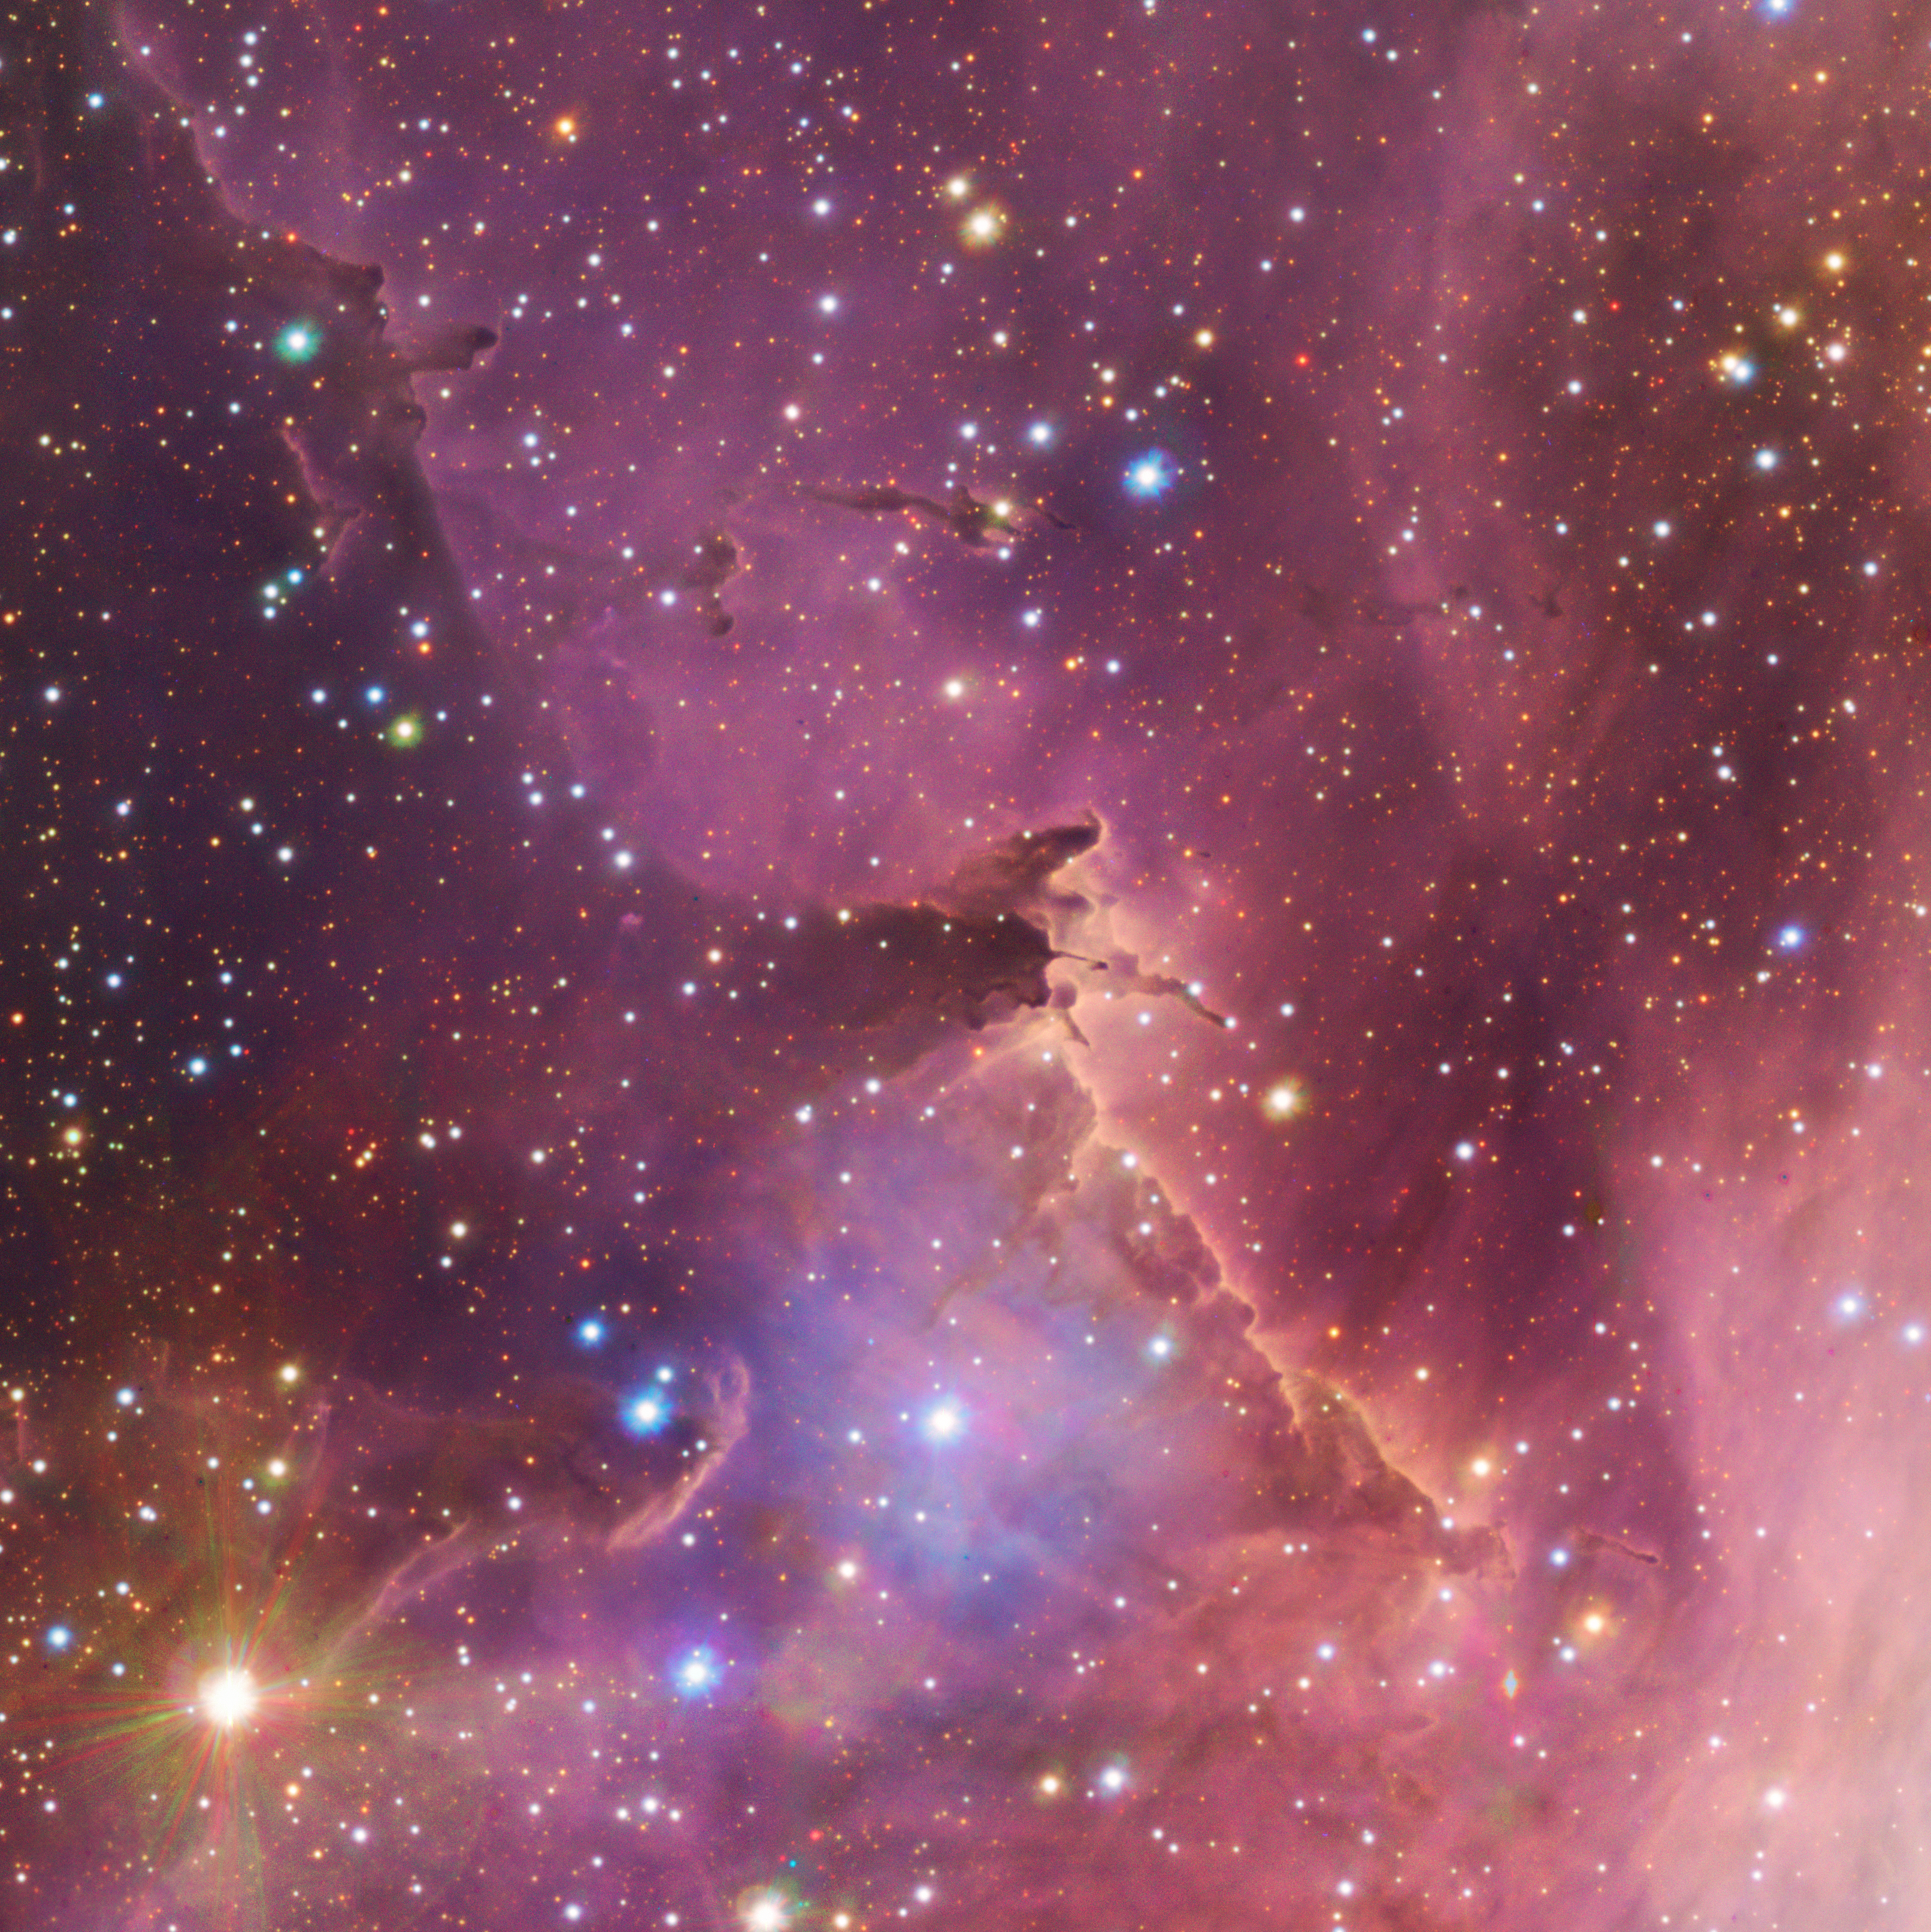

Lost in a giant stellar nursery

Do you feel lost looking at this Picture of the Week? Exploring the gas cloud known as IC2948 means finding your way across countless nascent stars born in this enormous stellar nursery. And yet, this is just a snippet of a much larger object: the Running Chicken Nebula. This nebula spans an area on the night sky close to 25 full moons, and yet, the area you see here is not even a third of a full moon. Obtaining such a detailed snippet of the nebula was possible thanks to a 1.5-billion-pixel image taken by the VLT Survey Telescope (VST), hosted and operated by ESO.

Located in the constellation of the Centaur (Centaurus), the Running Chicken Nebula is a labyrinth of gas, dust and young stars whose highly intense radiation erodes away the surrounding material. The gas cloud IC2948 is the brightest region of the nebula. Here, we find creeping dark clouds, shaped like open hands about to grab their surrounding blooming stars.

First discovered more than a century ago, this gas cloud is helping us understand how stars form and behave during their infancy. To spot IC2948 within the much larger Running Chicken Nebula, locate the chicken’s rear end (or its head, as some people claim). In your search, you may come across other areas like the stunning GUM 41 nebula.

Credit: ESO/VPHAS+ team. Acknowledgement: CASU